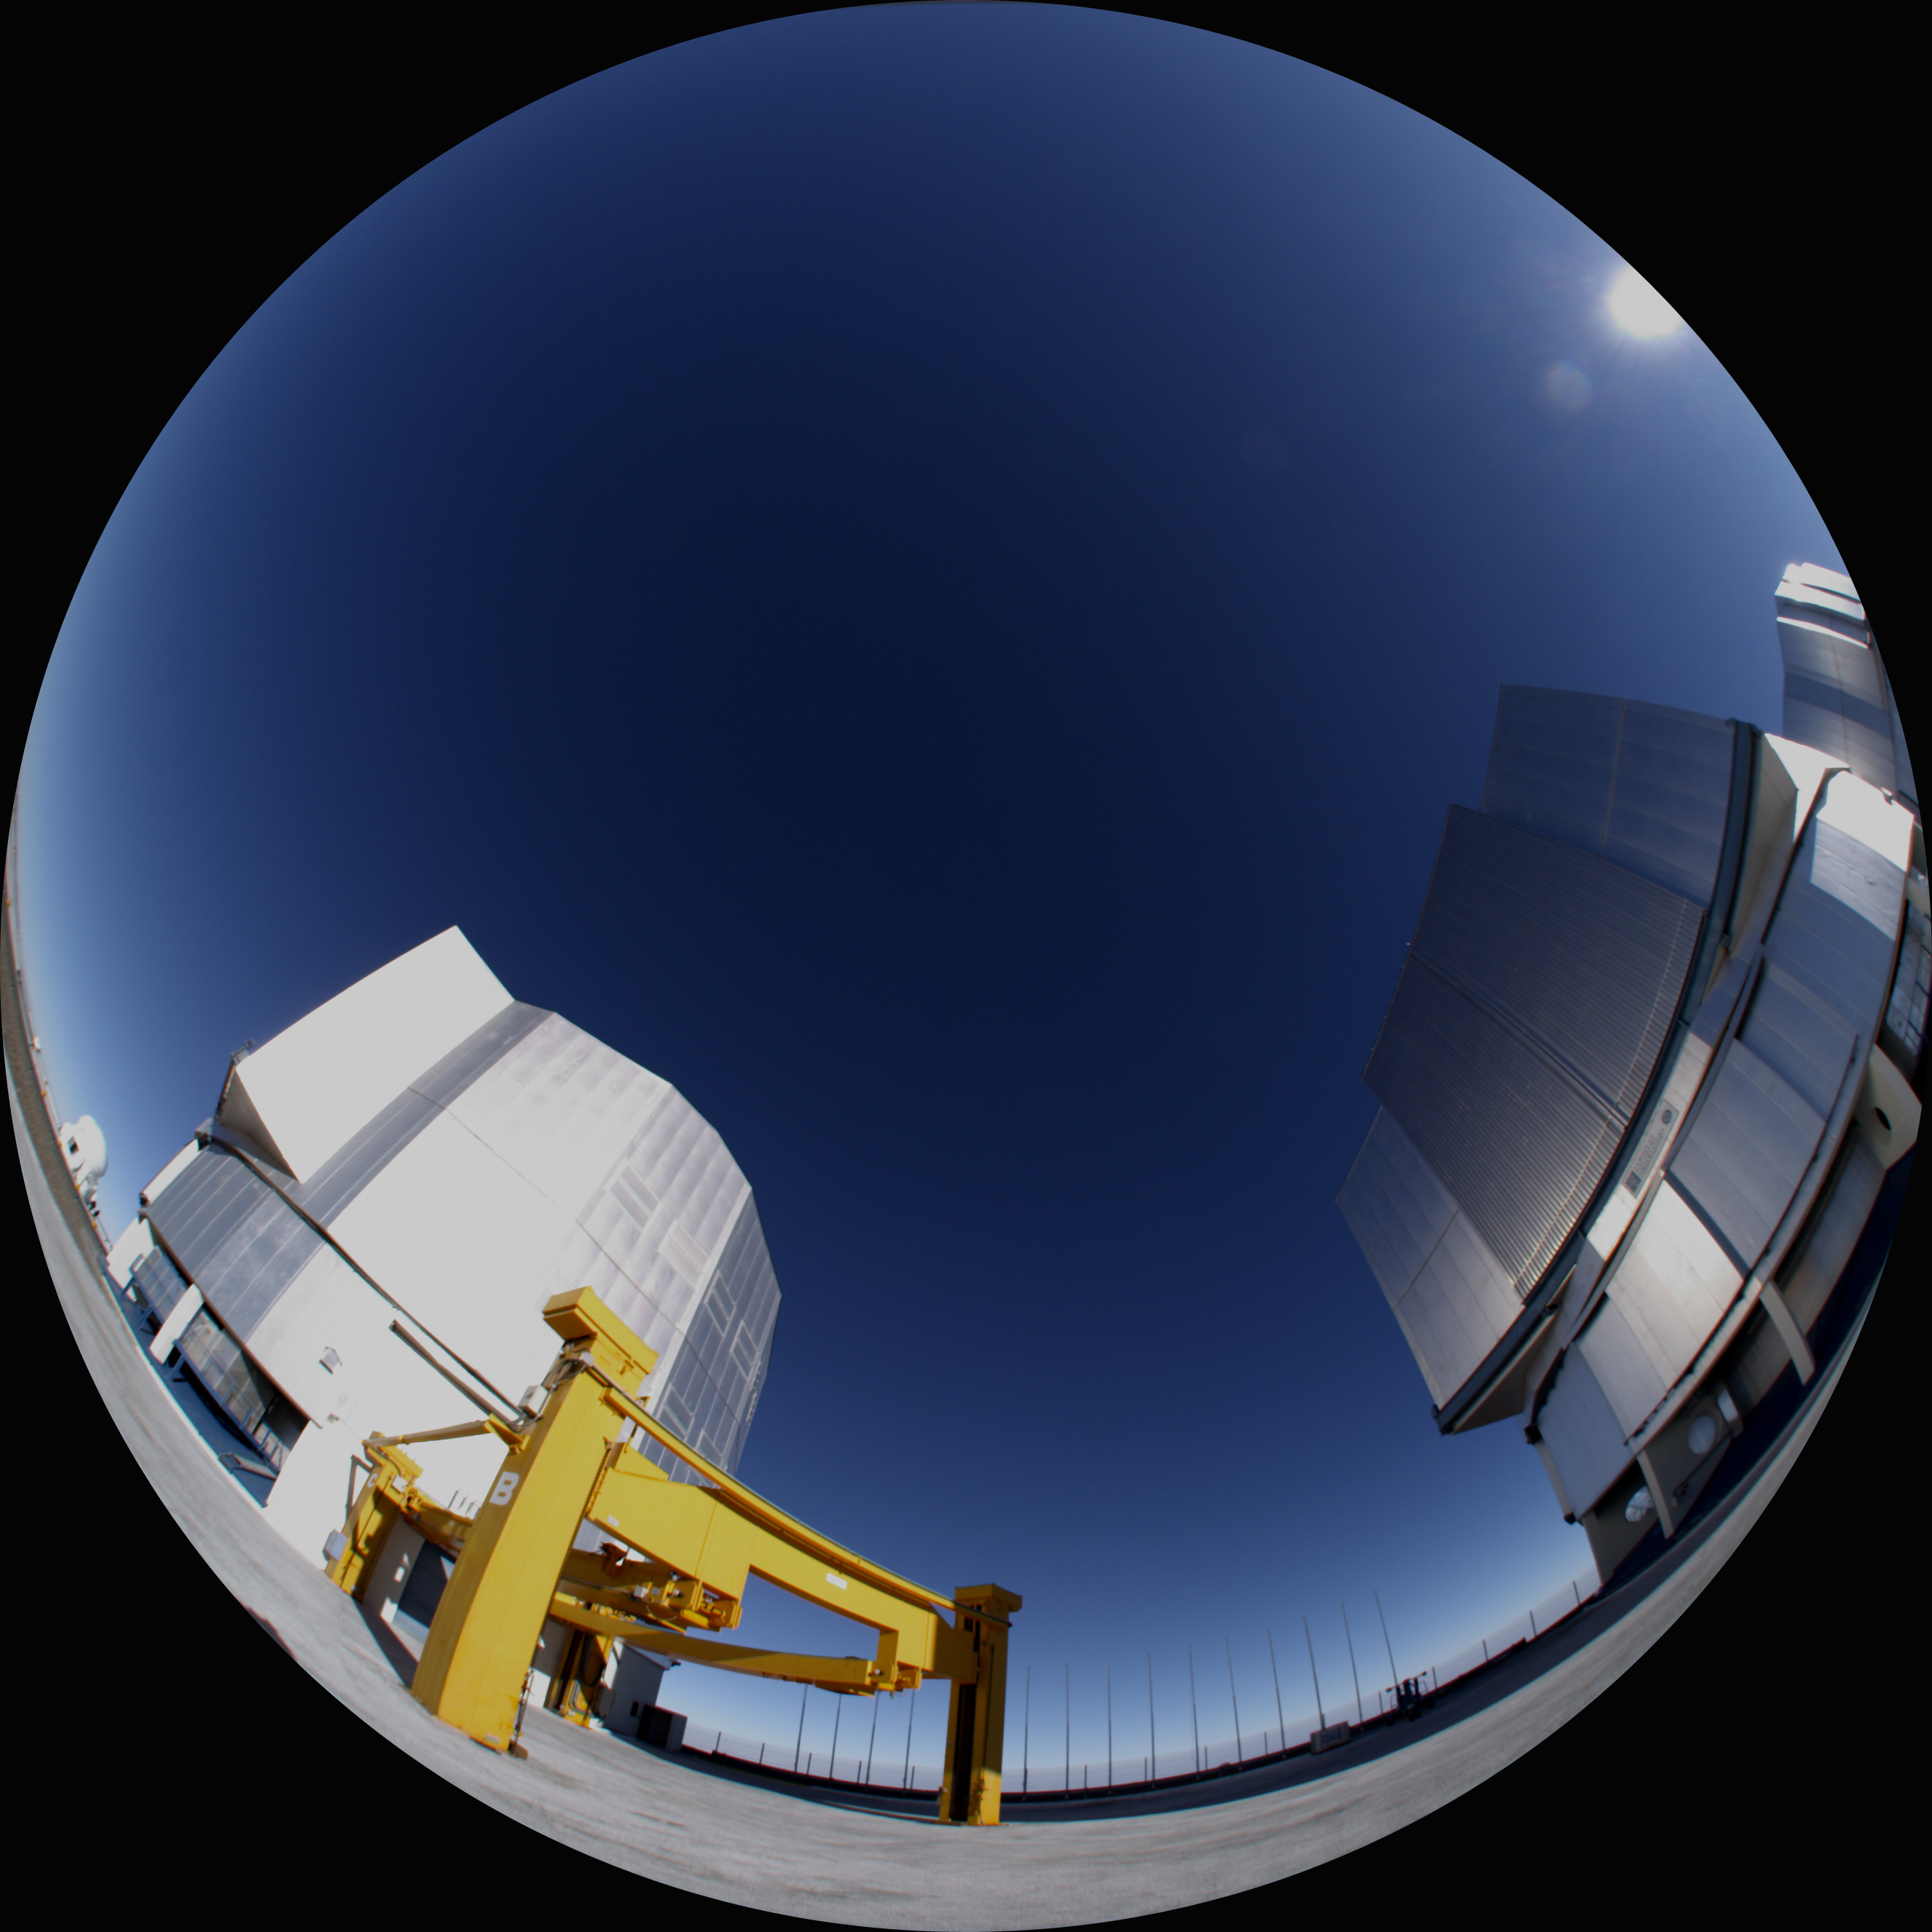

Water — A Cosmic Adventure production

This fish-eye image shows a moment of the production of the planetarium show Water — A Cosmic Adventure, at ESO’s Very Large Telescope (VLT) facilities on Cerro Paranal, in Chile.

Credit: ESO